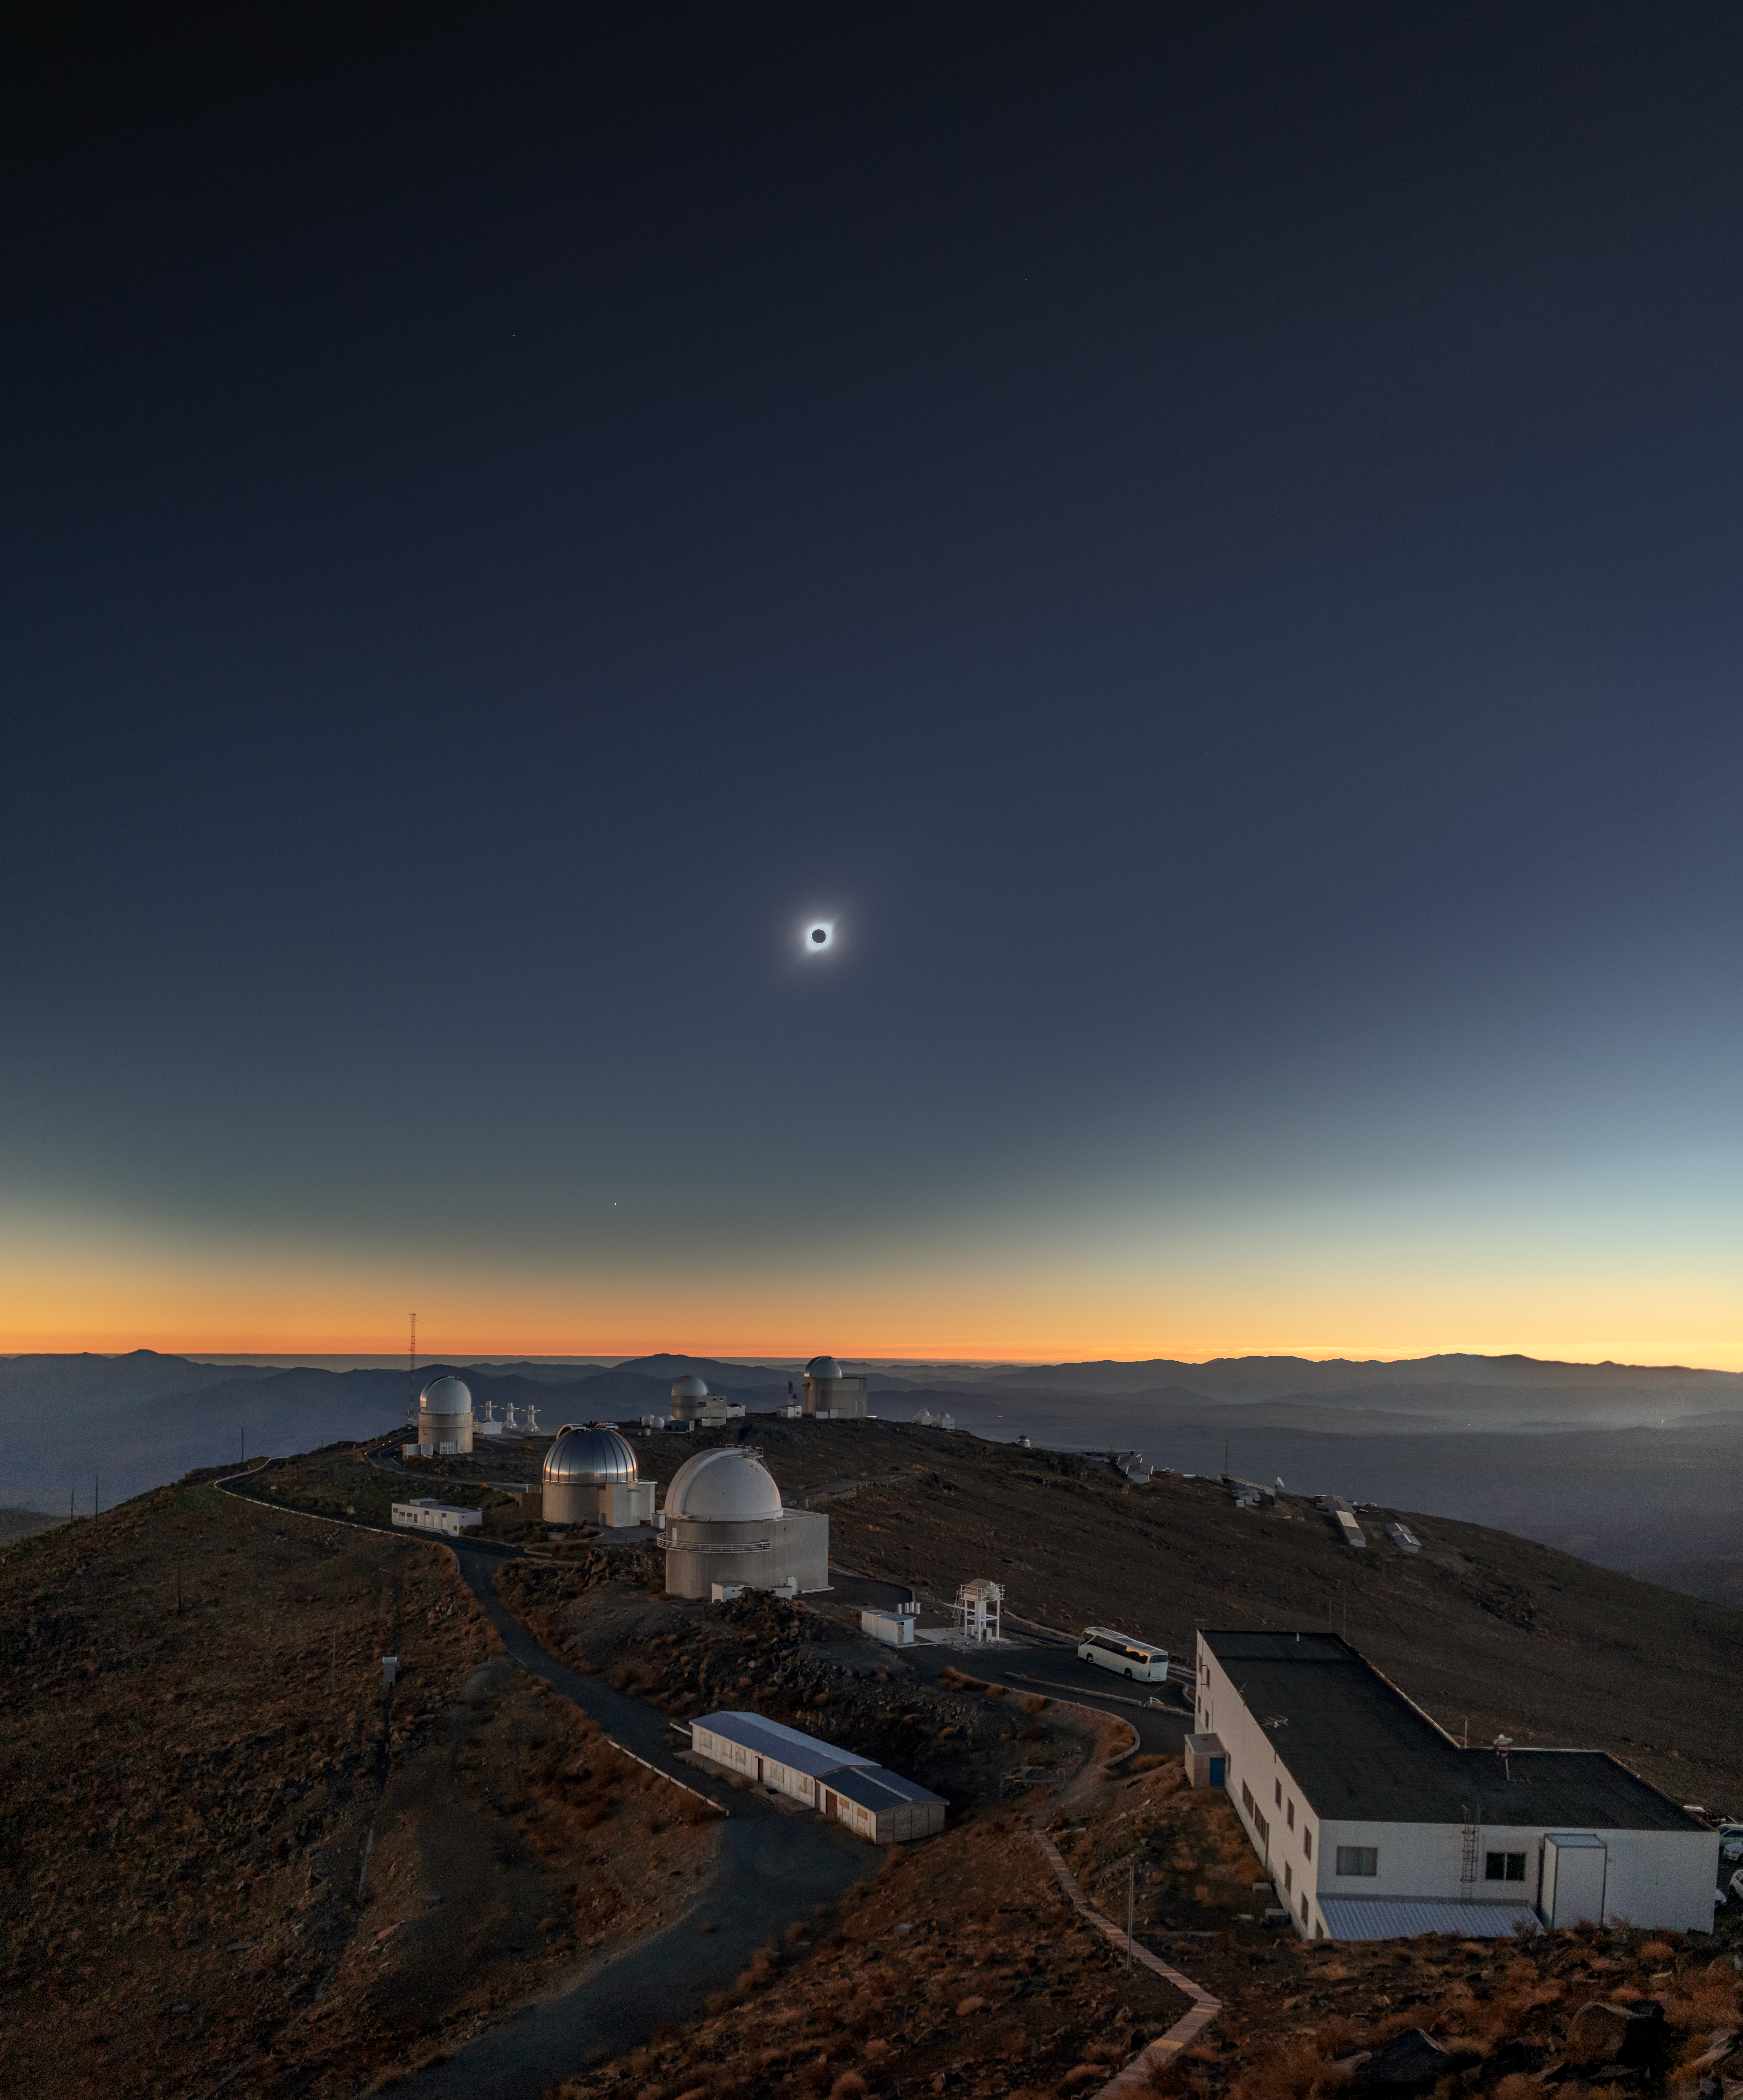

Memory of the Solar Eclipse Above La Silla

On 2 July 2019, ESO’s La Silla Observatory was host to a rare astronomical event, a total solar eclipse. Inaugurated in 1969, La Silla Observatory led ESO to the front line of astronomical science. The 50th anniversary last year celebrated La Silla’s continued contribution to science, and coincided fortuitously with the shadow of the total solar eclipse, or umbra, passing over the site.

Captured in this image is the stunning view of the total solar eclipse, a rare event which lasted for less than two minutes that day. During a total solar eclipse, the Sun and Moon cross paths in the sky, overlapping perfectly, a feat only possible because the Sun and Moon happen to be the right distance from the Earth to take up the same portion of the sky.

A few stars shine bright for a moment while the Sun’s brilliant corona halos the Moon, like shimmering strands of silk. A truly breathtaking experience, one that will not occur again at La Silla until the year 2231.

Credit: ESO/ M. Zamani